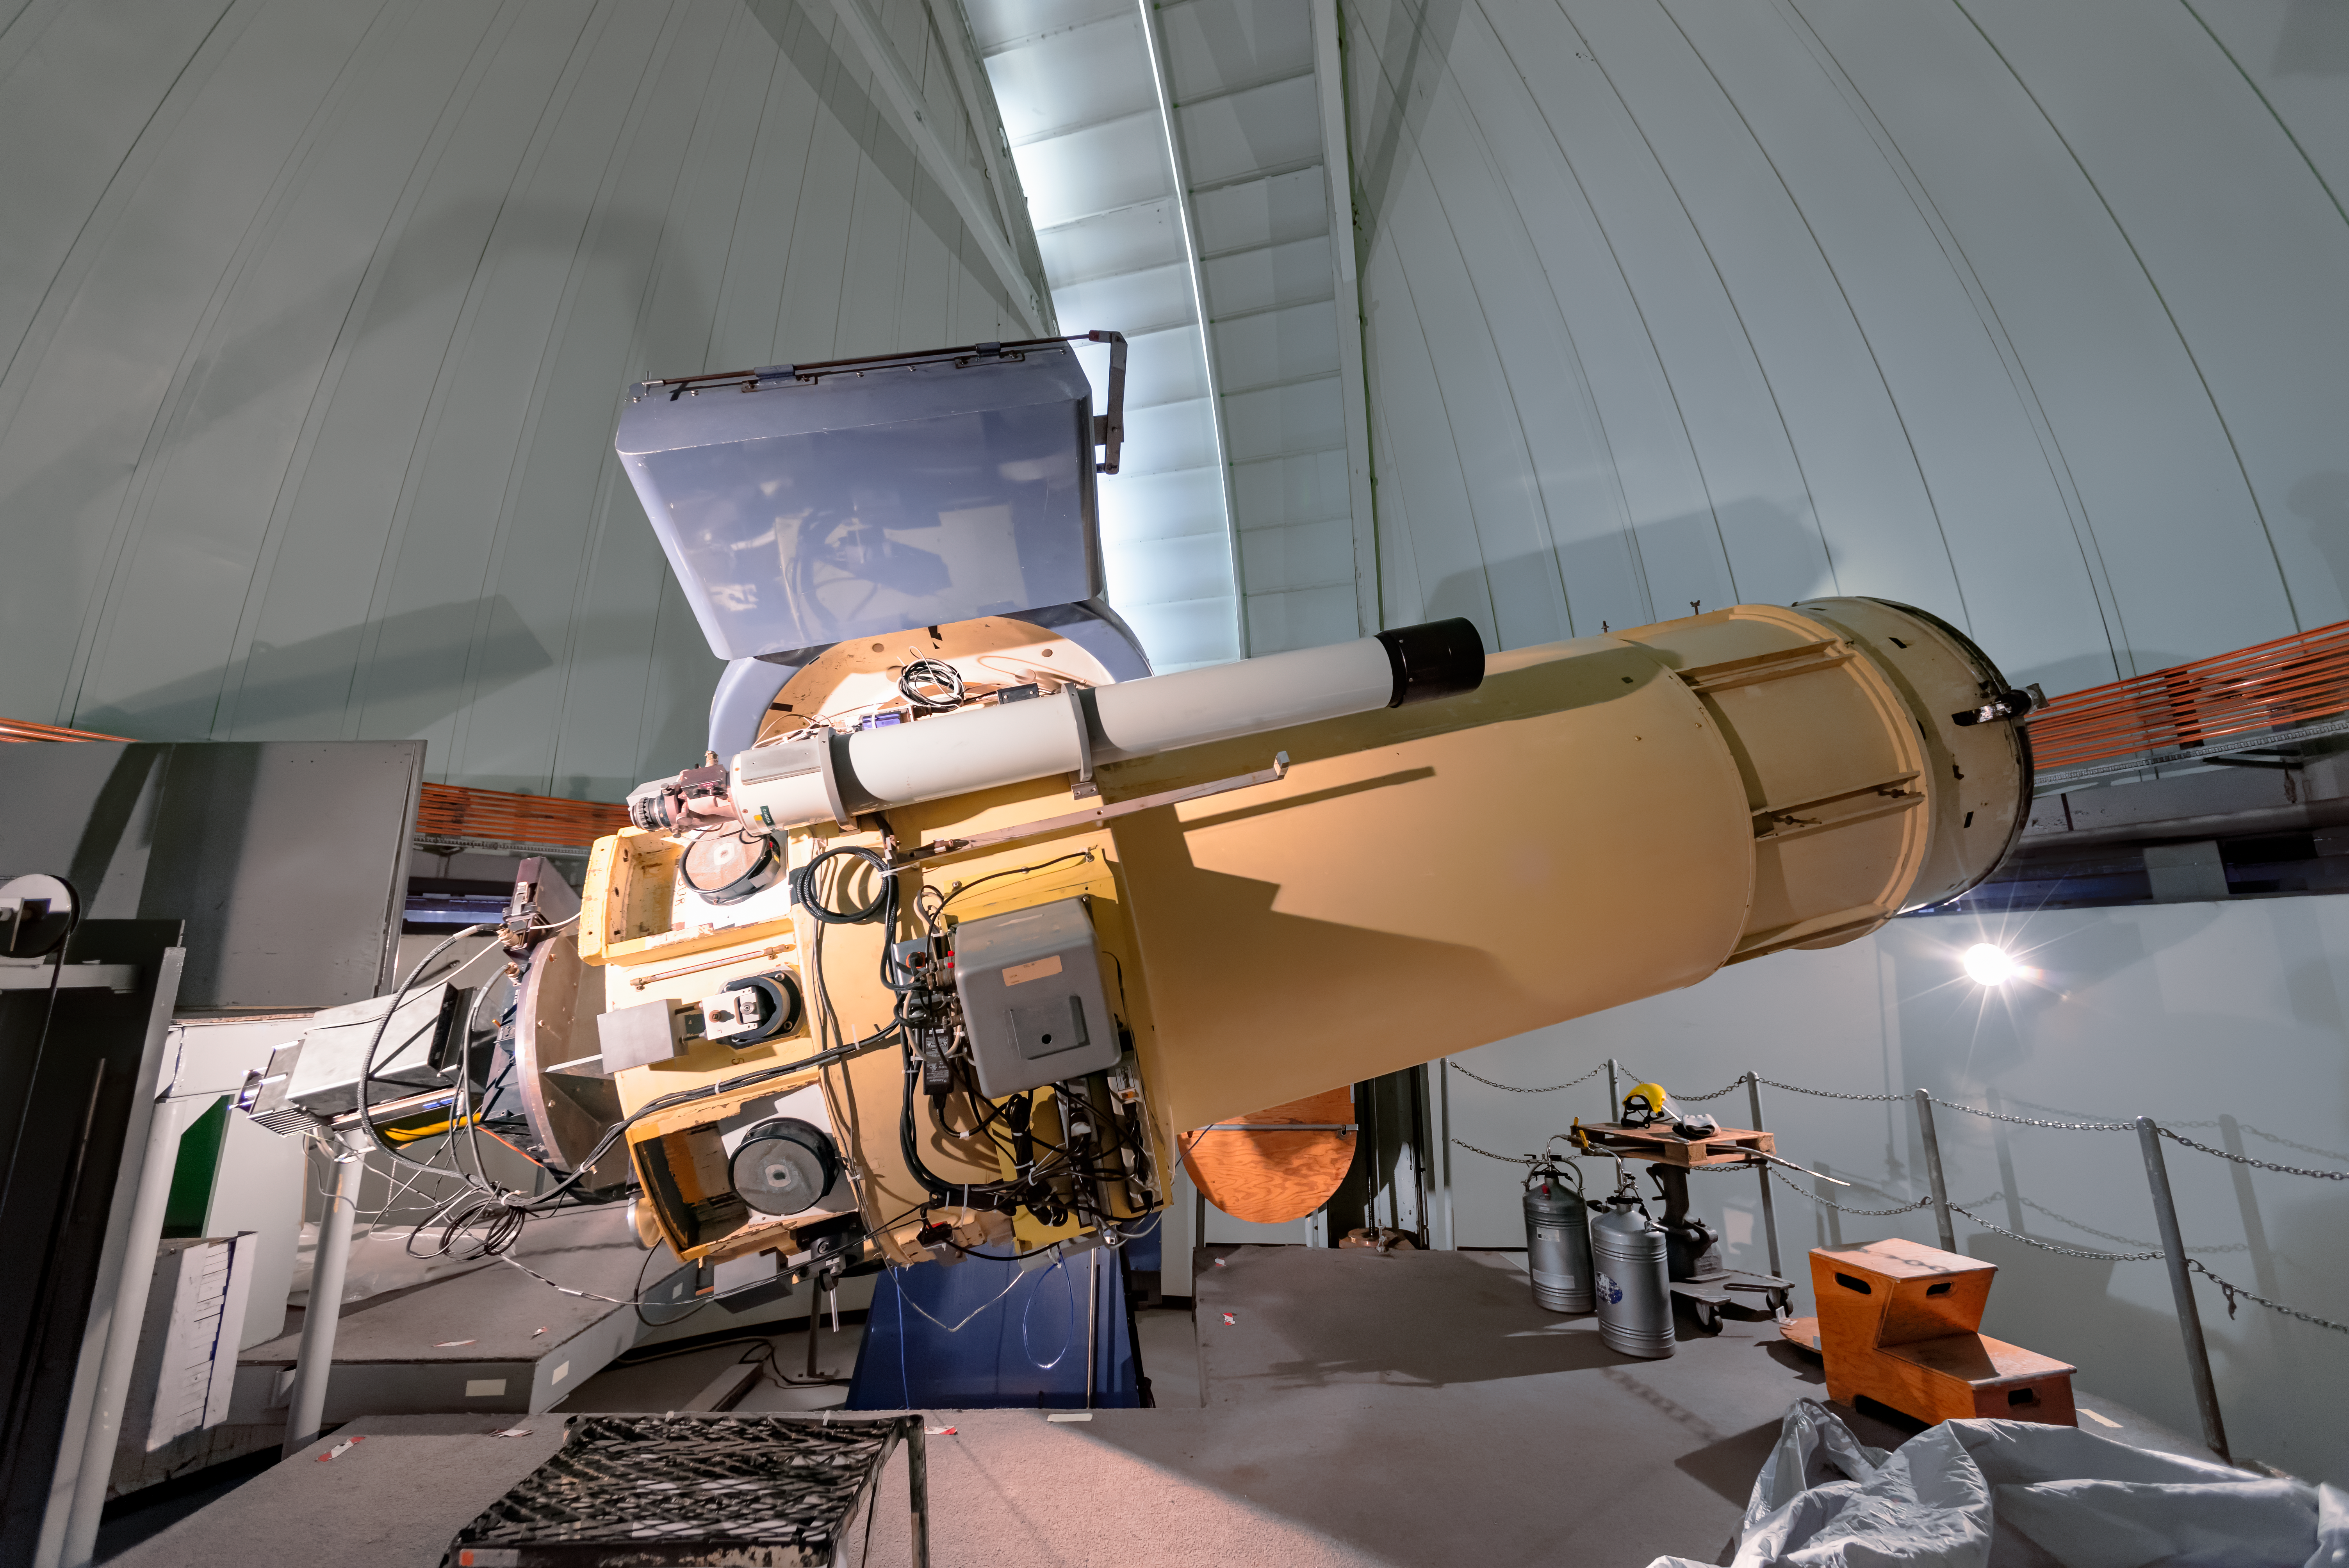

SMARTS 0.9-meter Telescope

Located at Cerro Tololo Inter-American Observatory, the SMARTS 0.9-meter Telescope is operated by the Small and Moderate Aperture Research Telescope System (SMARTS) Consortium.

Credit: CTIO/NOIRLab/NSF/AURA